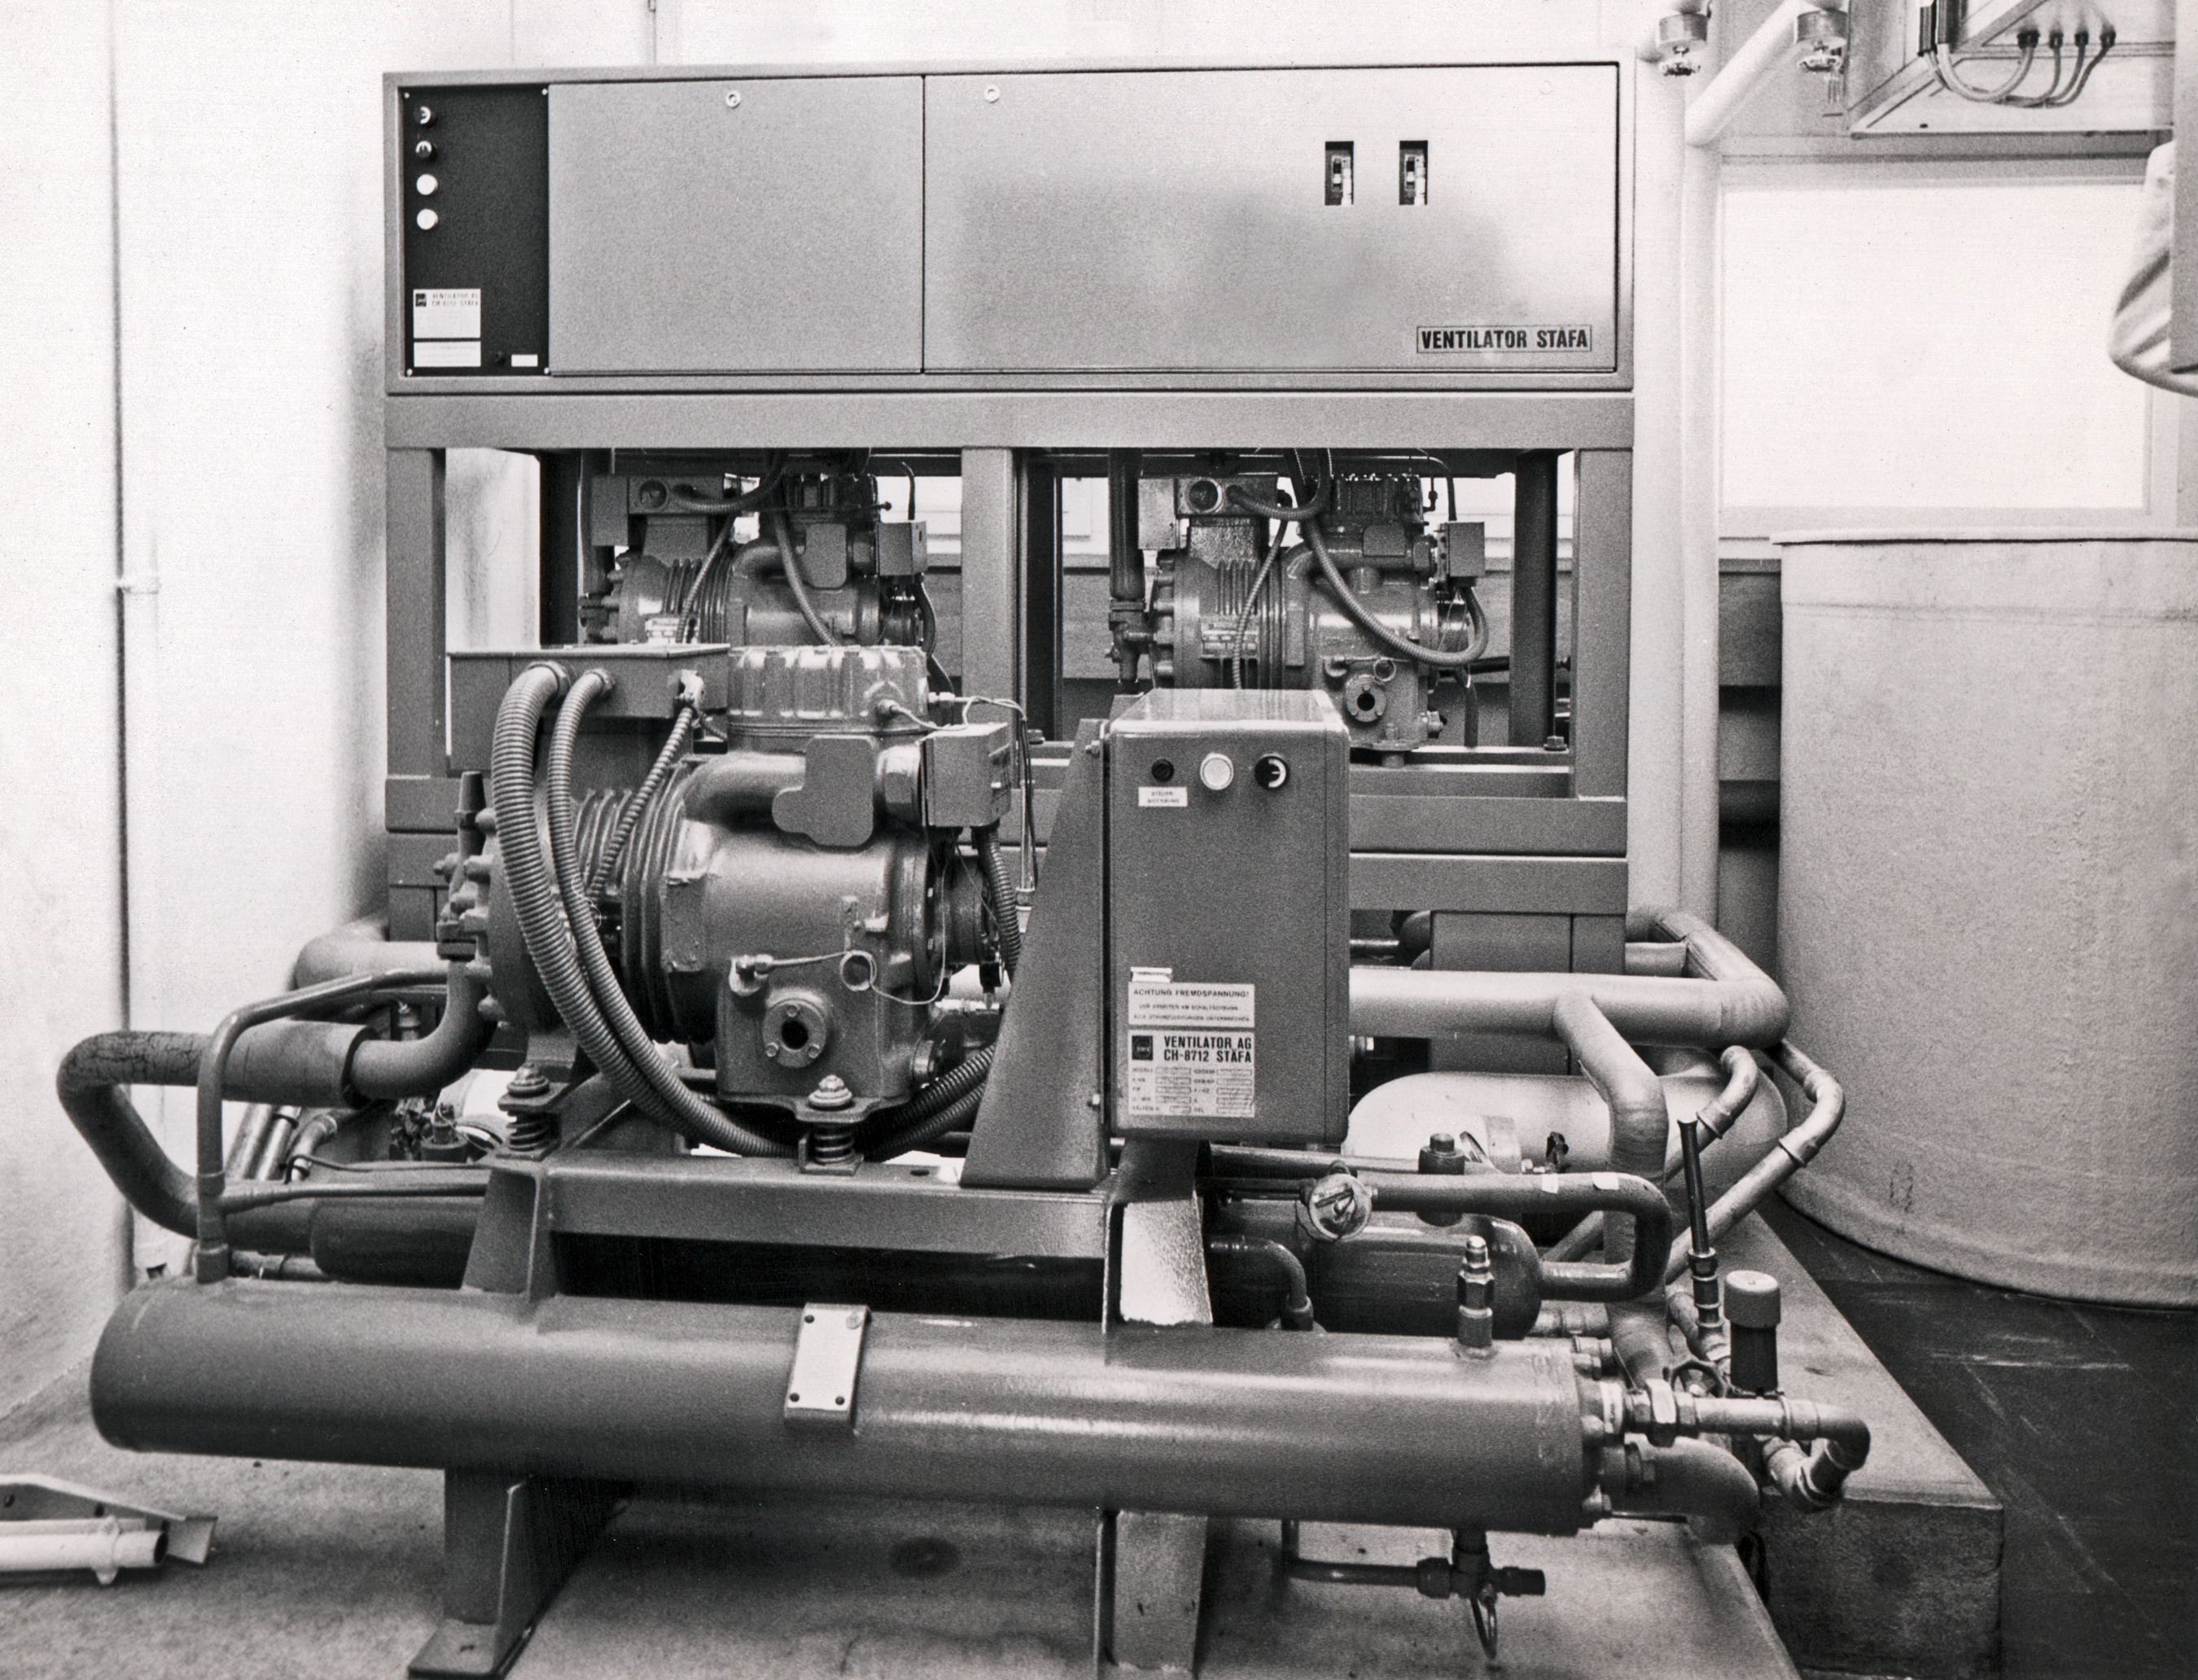

Plate processing equipment

The freon plant for treatment of process plates, Sky Atlas Laboratory, 1973.

Credit: ESO